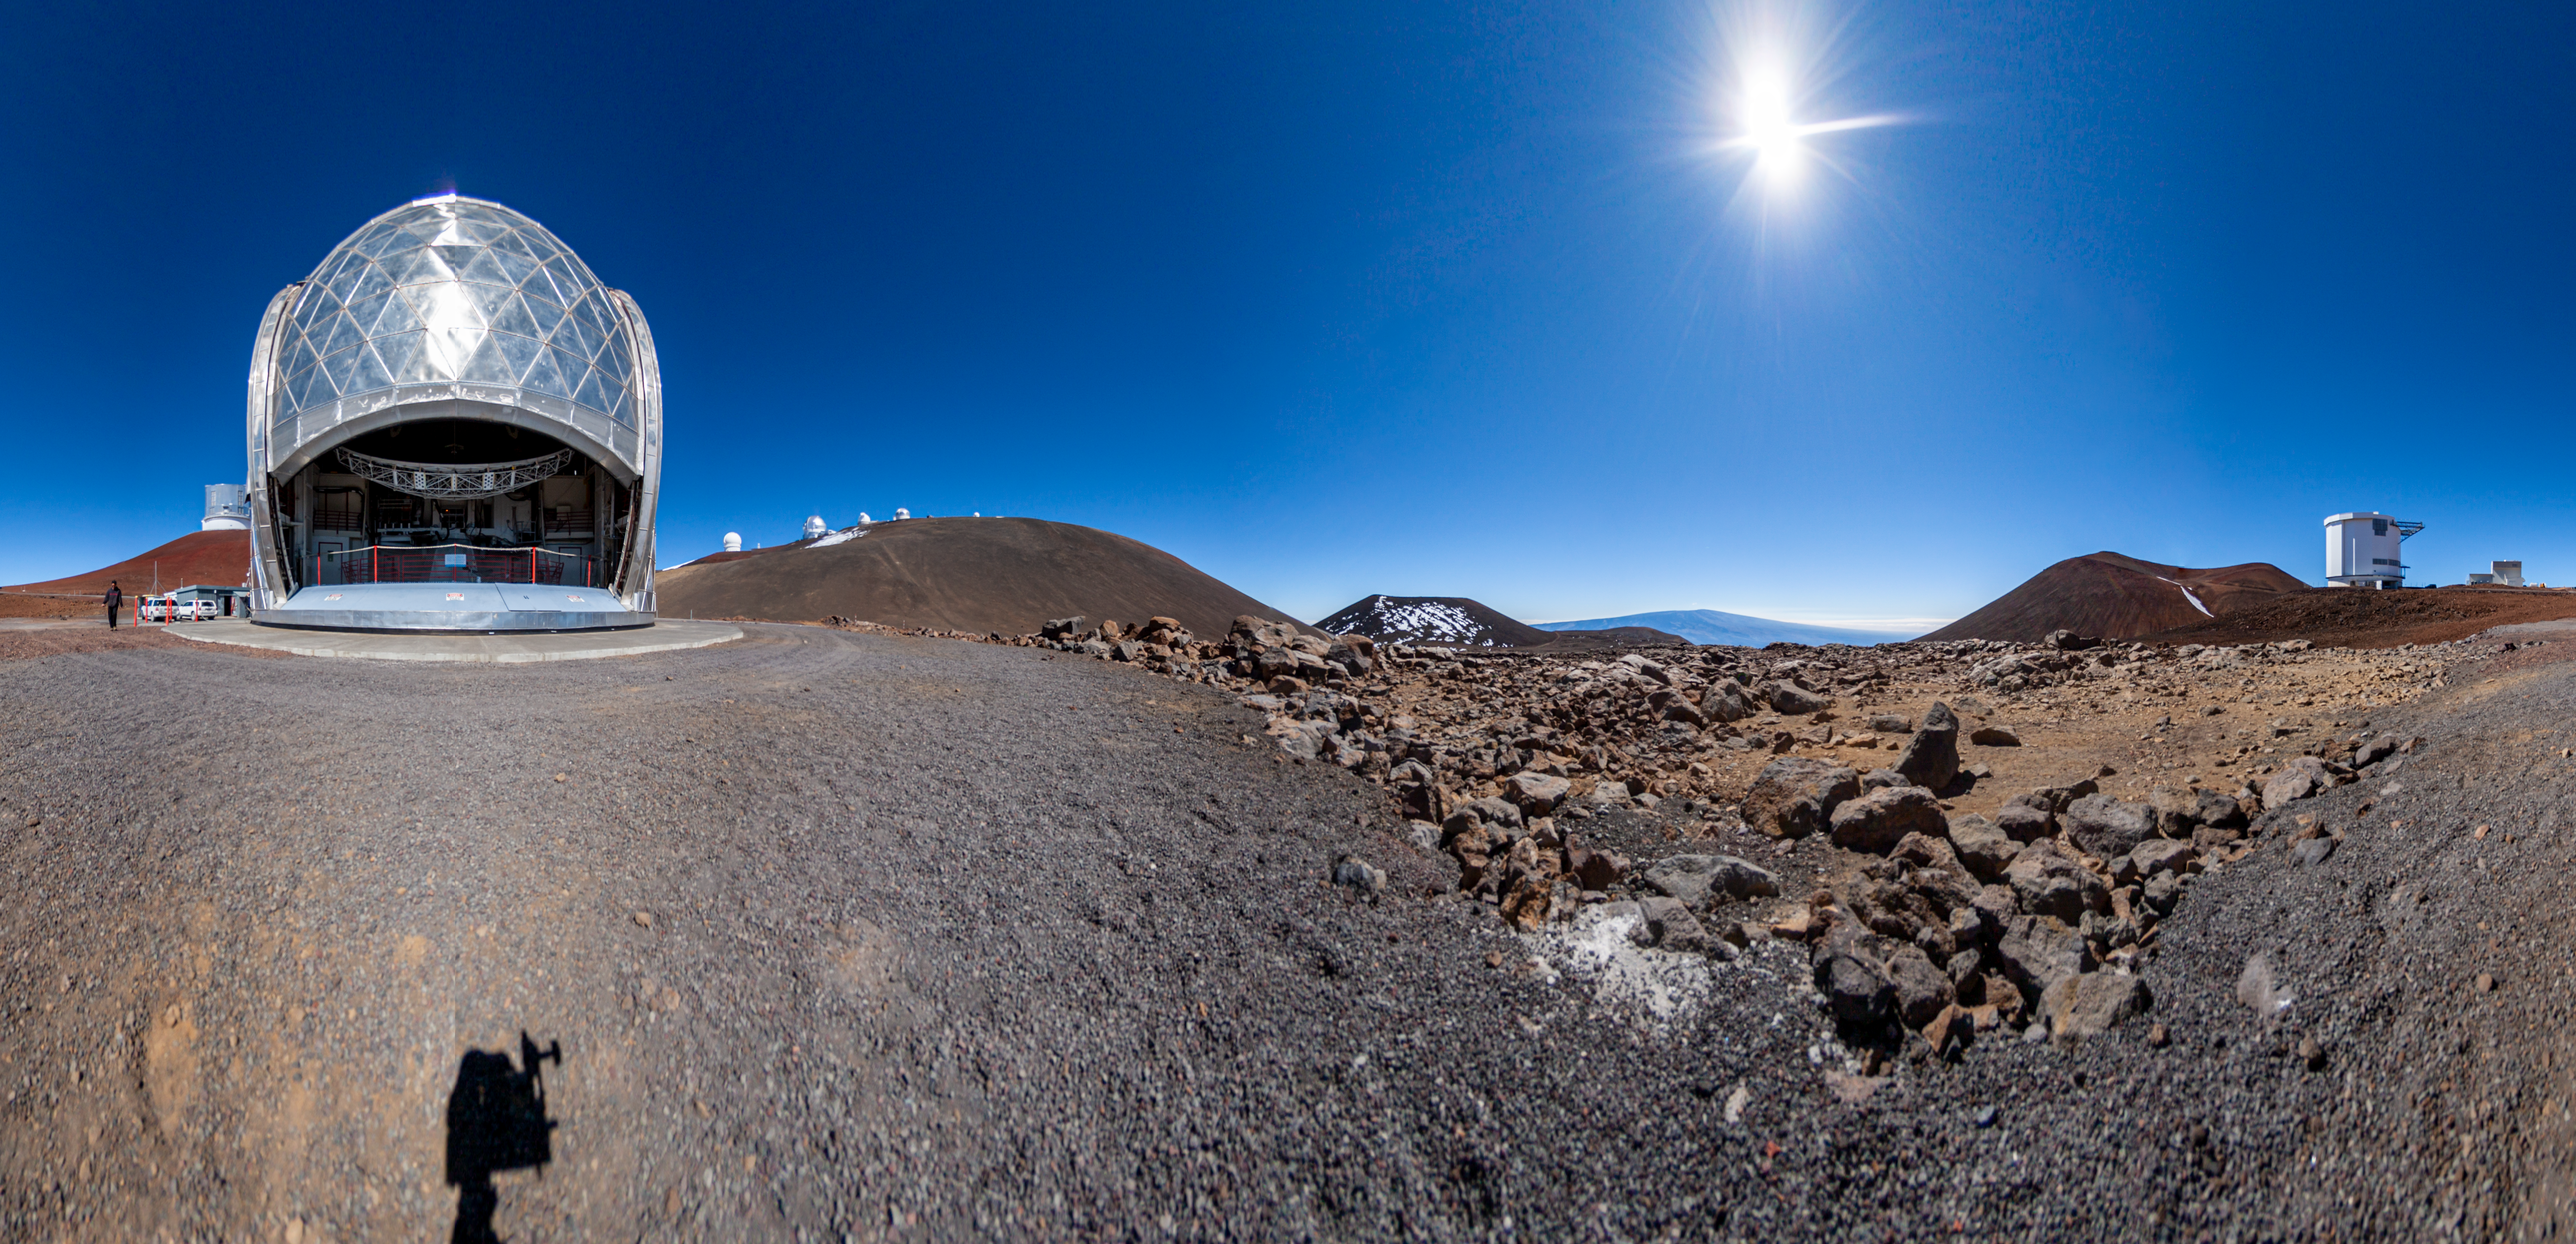

Maunakea panorama - daytime

Part of a 360º Panorama featuring CSO on the Maunakea summit area.

Credit: International Gemini Observatory/NOIRLab/NSF/AURA/J. Pollard